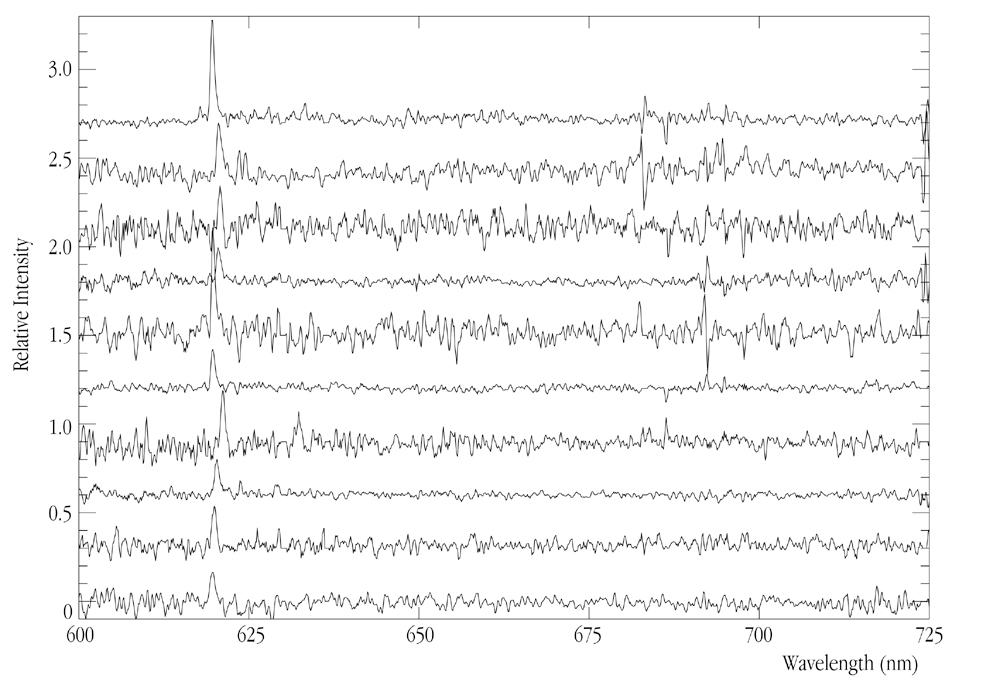

Spectra from faint, distant galaxies

The spectra (brightness as a function of wavelength) for ten of the confirmed galaxies in the very distant, young cluster found near the radio galaxy TN J1338-1942 . Each galaxy displays a sharp peak in colour showing the signature of its hydrogen gas - this is the redshifted Lyman-alpha emission line.

The galaxy spectra shown were obtained by FORS2 in the MXU-mode on May 20, 21 and 22, 2001. Exposures of 31500 seconds and 35100 seconds, respectively, were made through two masks under photometric conditions, with seeing 1.0 arcsec and slit sizes of 1 arcsec. The 600RI grism was used; it has peak efficiency 87%, resolution R = 1011 at 663.0 nm and spectral dispersion of 0.132 nm/pixel, corresponding to 290 km/s at z = 4.1.

Credit: ESO